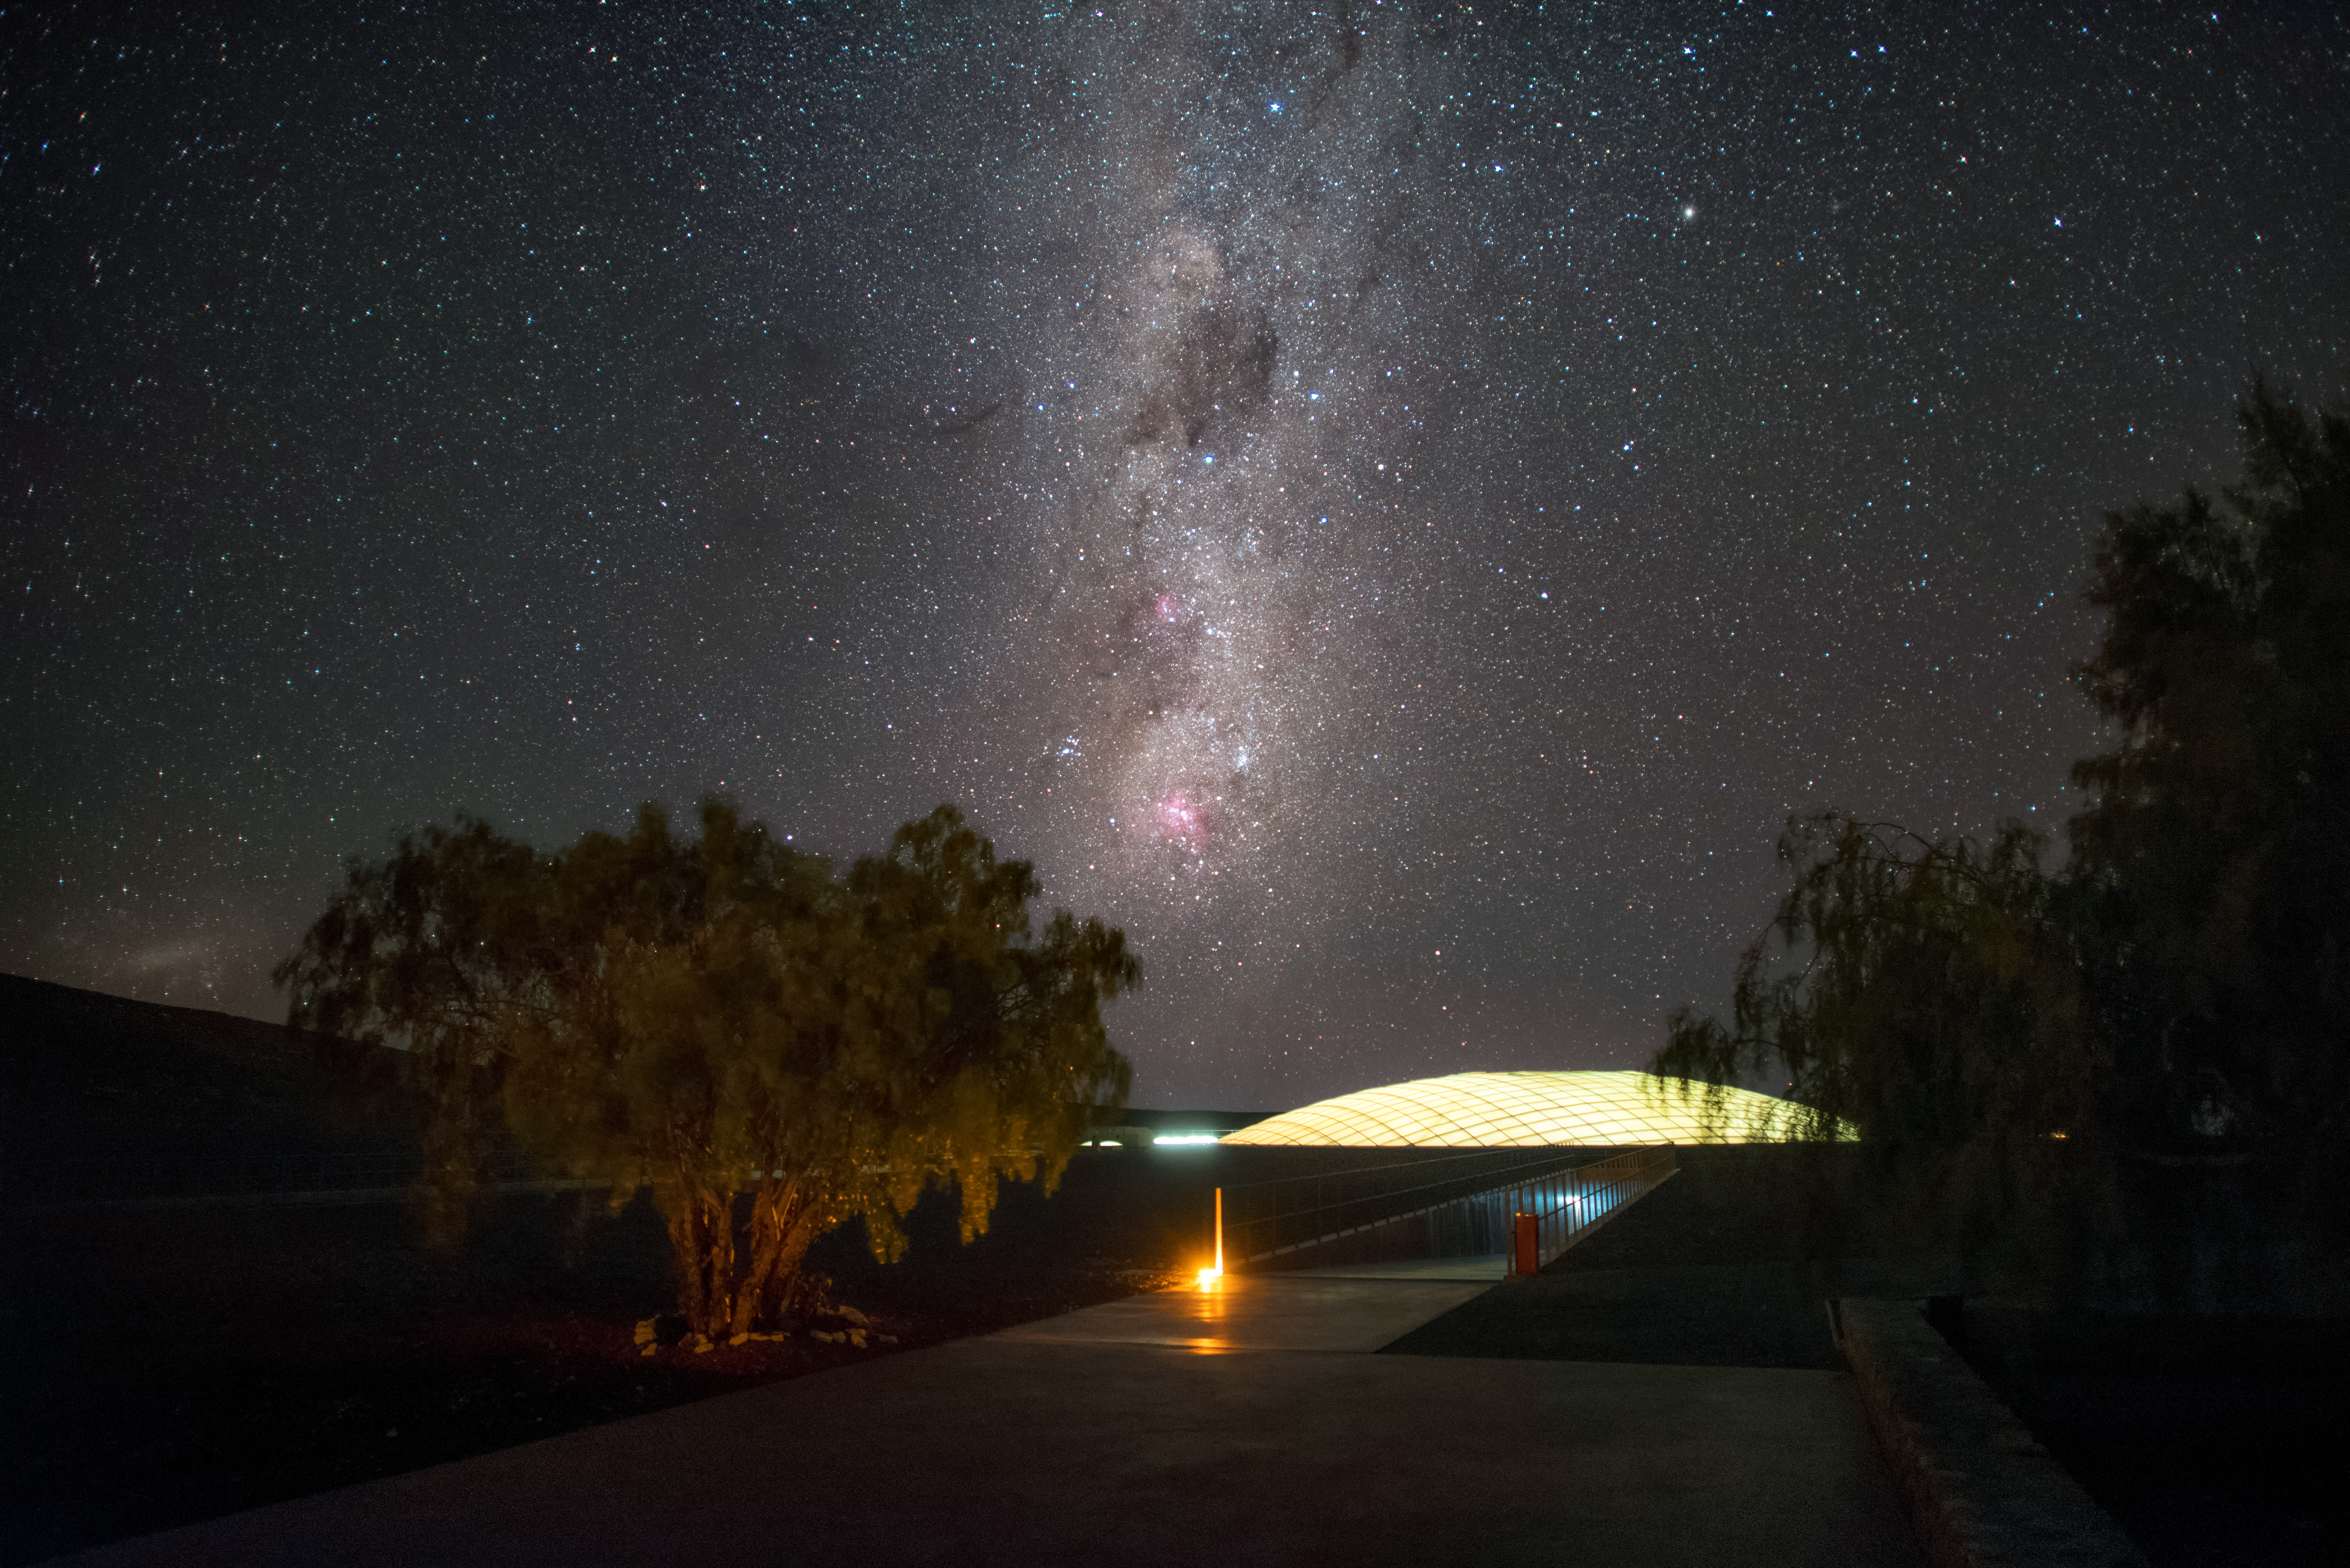

Dome of the Residencia

Pictured here is a dome built into the roof of the Residencia, the hotel that serves as home for staff and astronomers working at ESO's Very Large Telescope (VLT) at the Paranal Observatory. The dome is 35 metres in diameter and covers the indoor garden inside the building, allowing sunlight to enter during the day. The garden, which includes a swimming pool, is just one of the leisure facilities in the Residencia that create a relaxing oasis for its inhabitants, amid the harsh desert surroundings. The glamorous interior of the award-winning building was also used as a backdrop for part of the James Bond movie "Quantum of Solace". This picture taken from outside the Residencia also displays the breathtaking skies at this location in the Atacama Desert, with the majestic arc of the Milky Way overhead.

Credit: A. Ghizzi Panizza/ESO